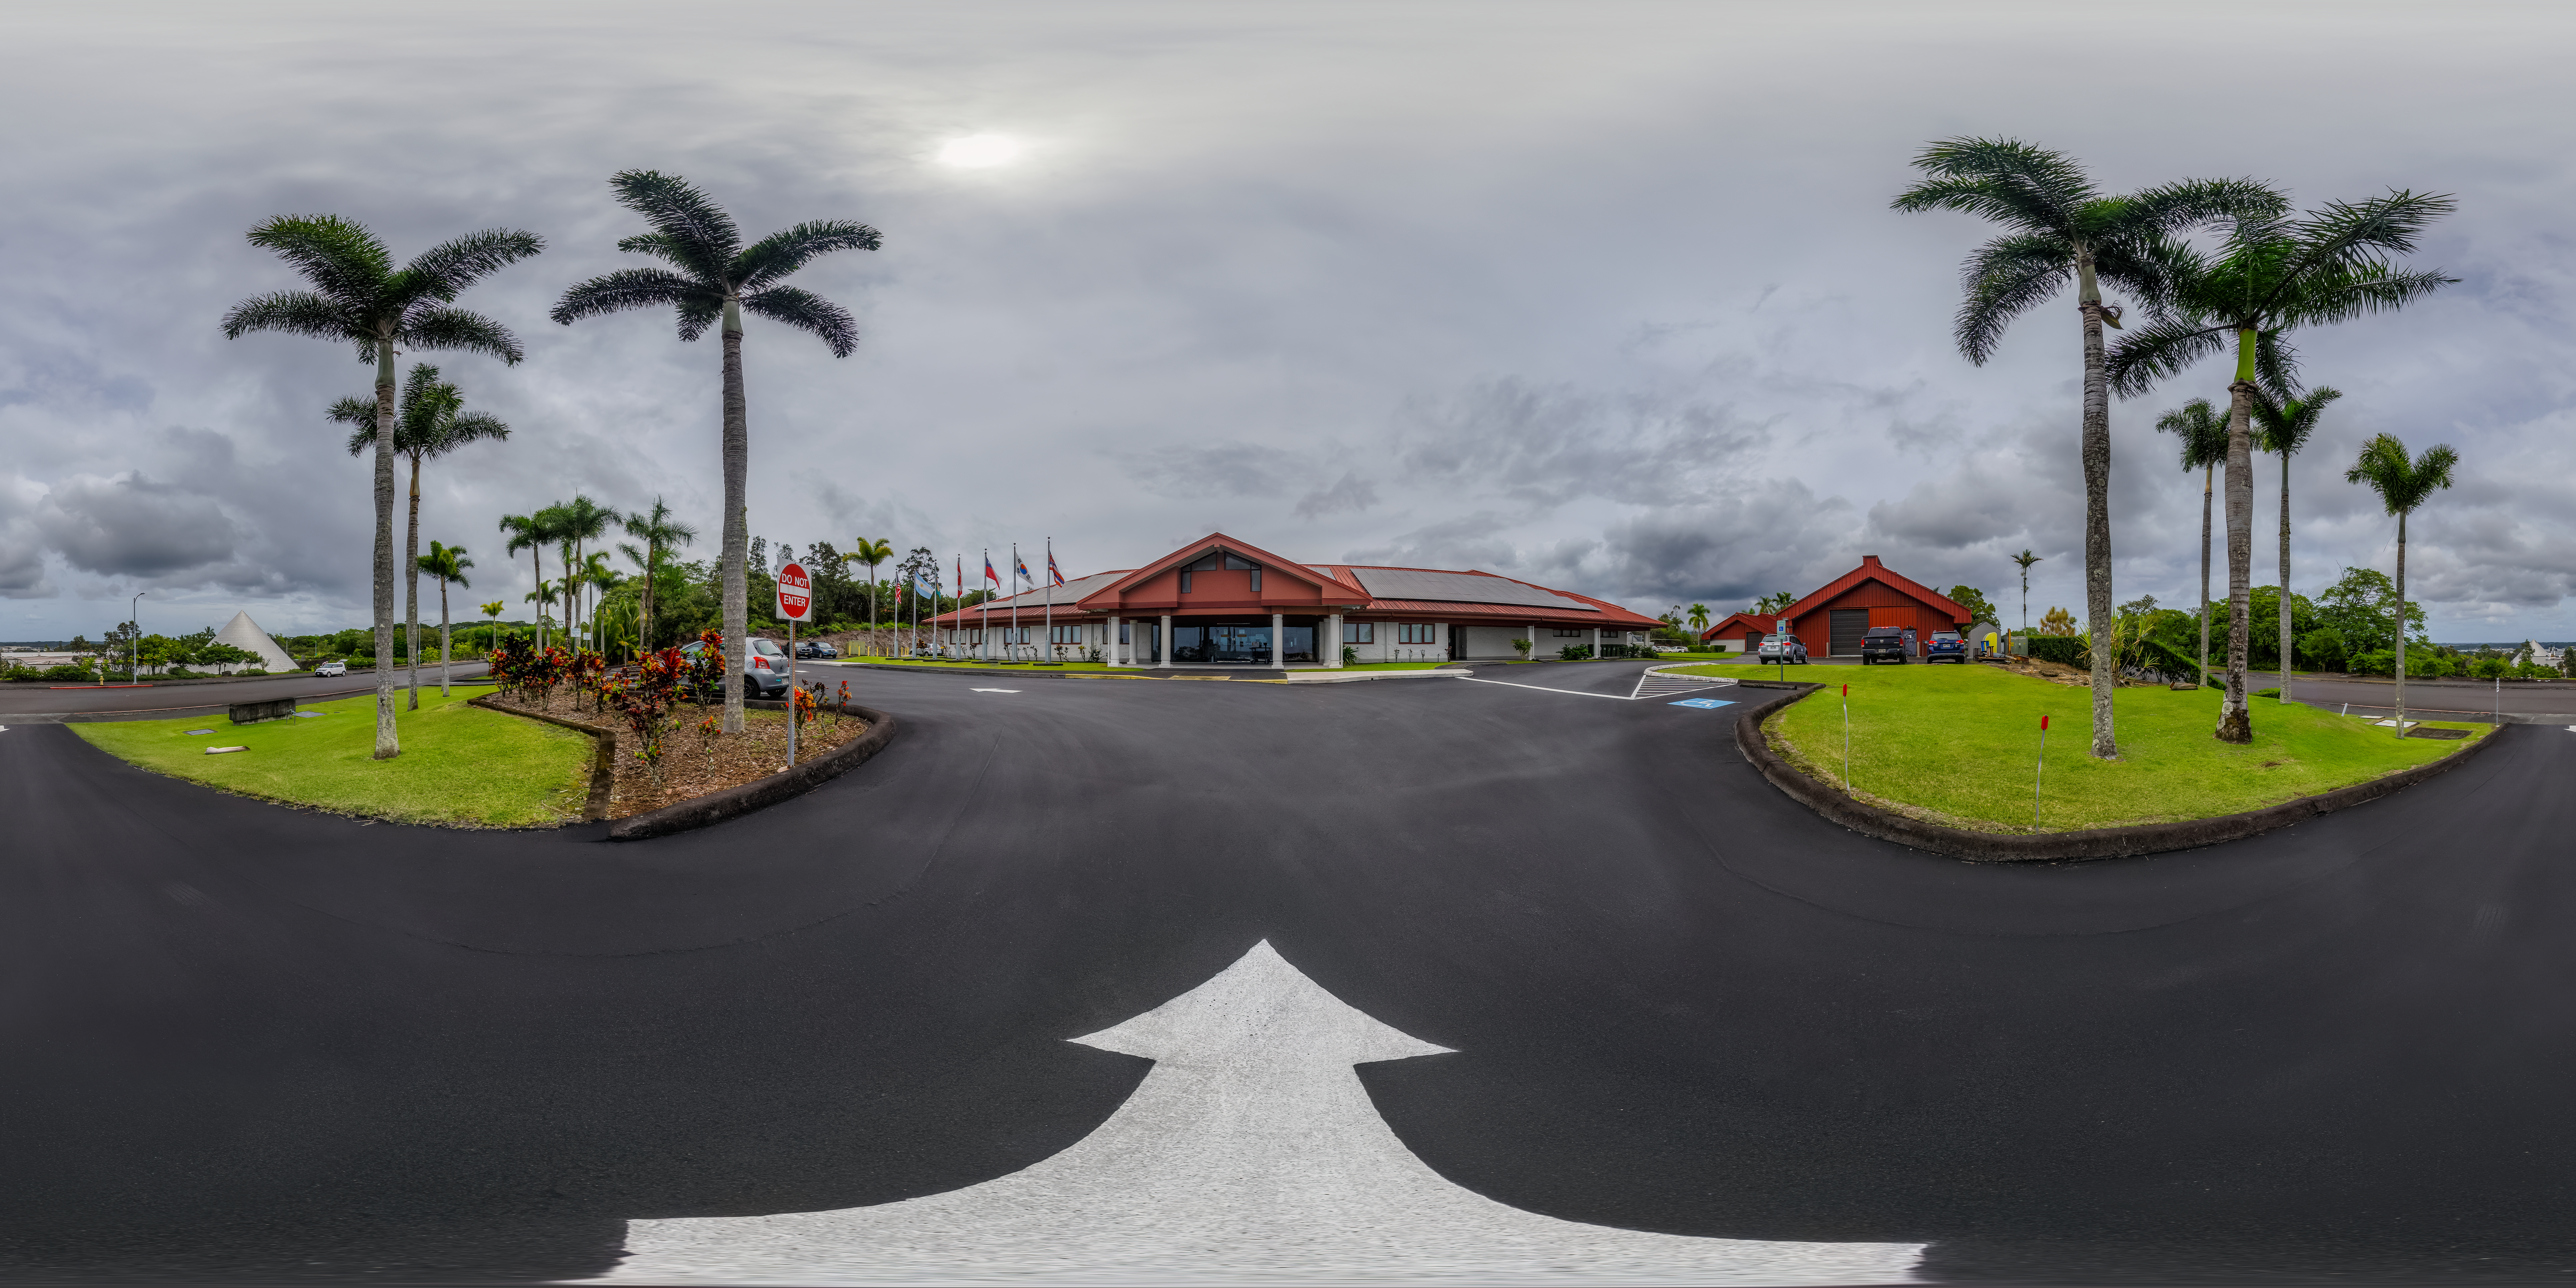

Gemini North Hilo Base Facility 360 Panorama

A 360 panorama view of the Gemini North Hilo Base Facility in Hawaiʻi.

A fulldome version of this image can be found here.

Credit: International Gemini Observatory/NOIRLab/NSF/AURA/P. Horálek